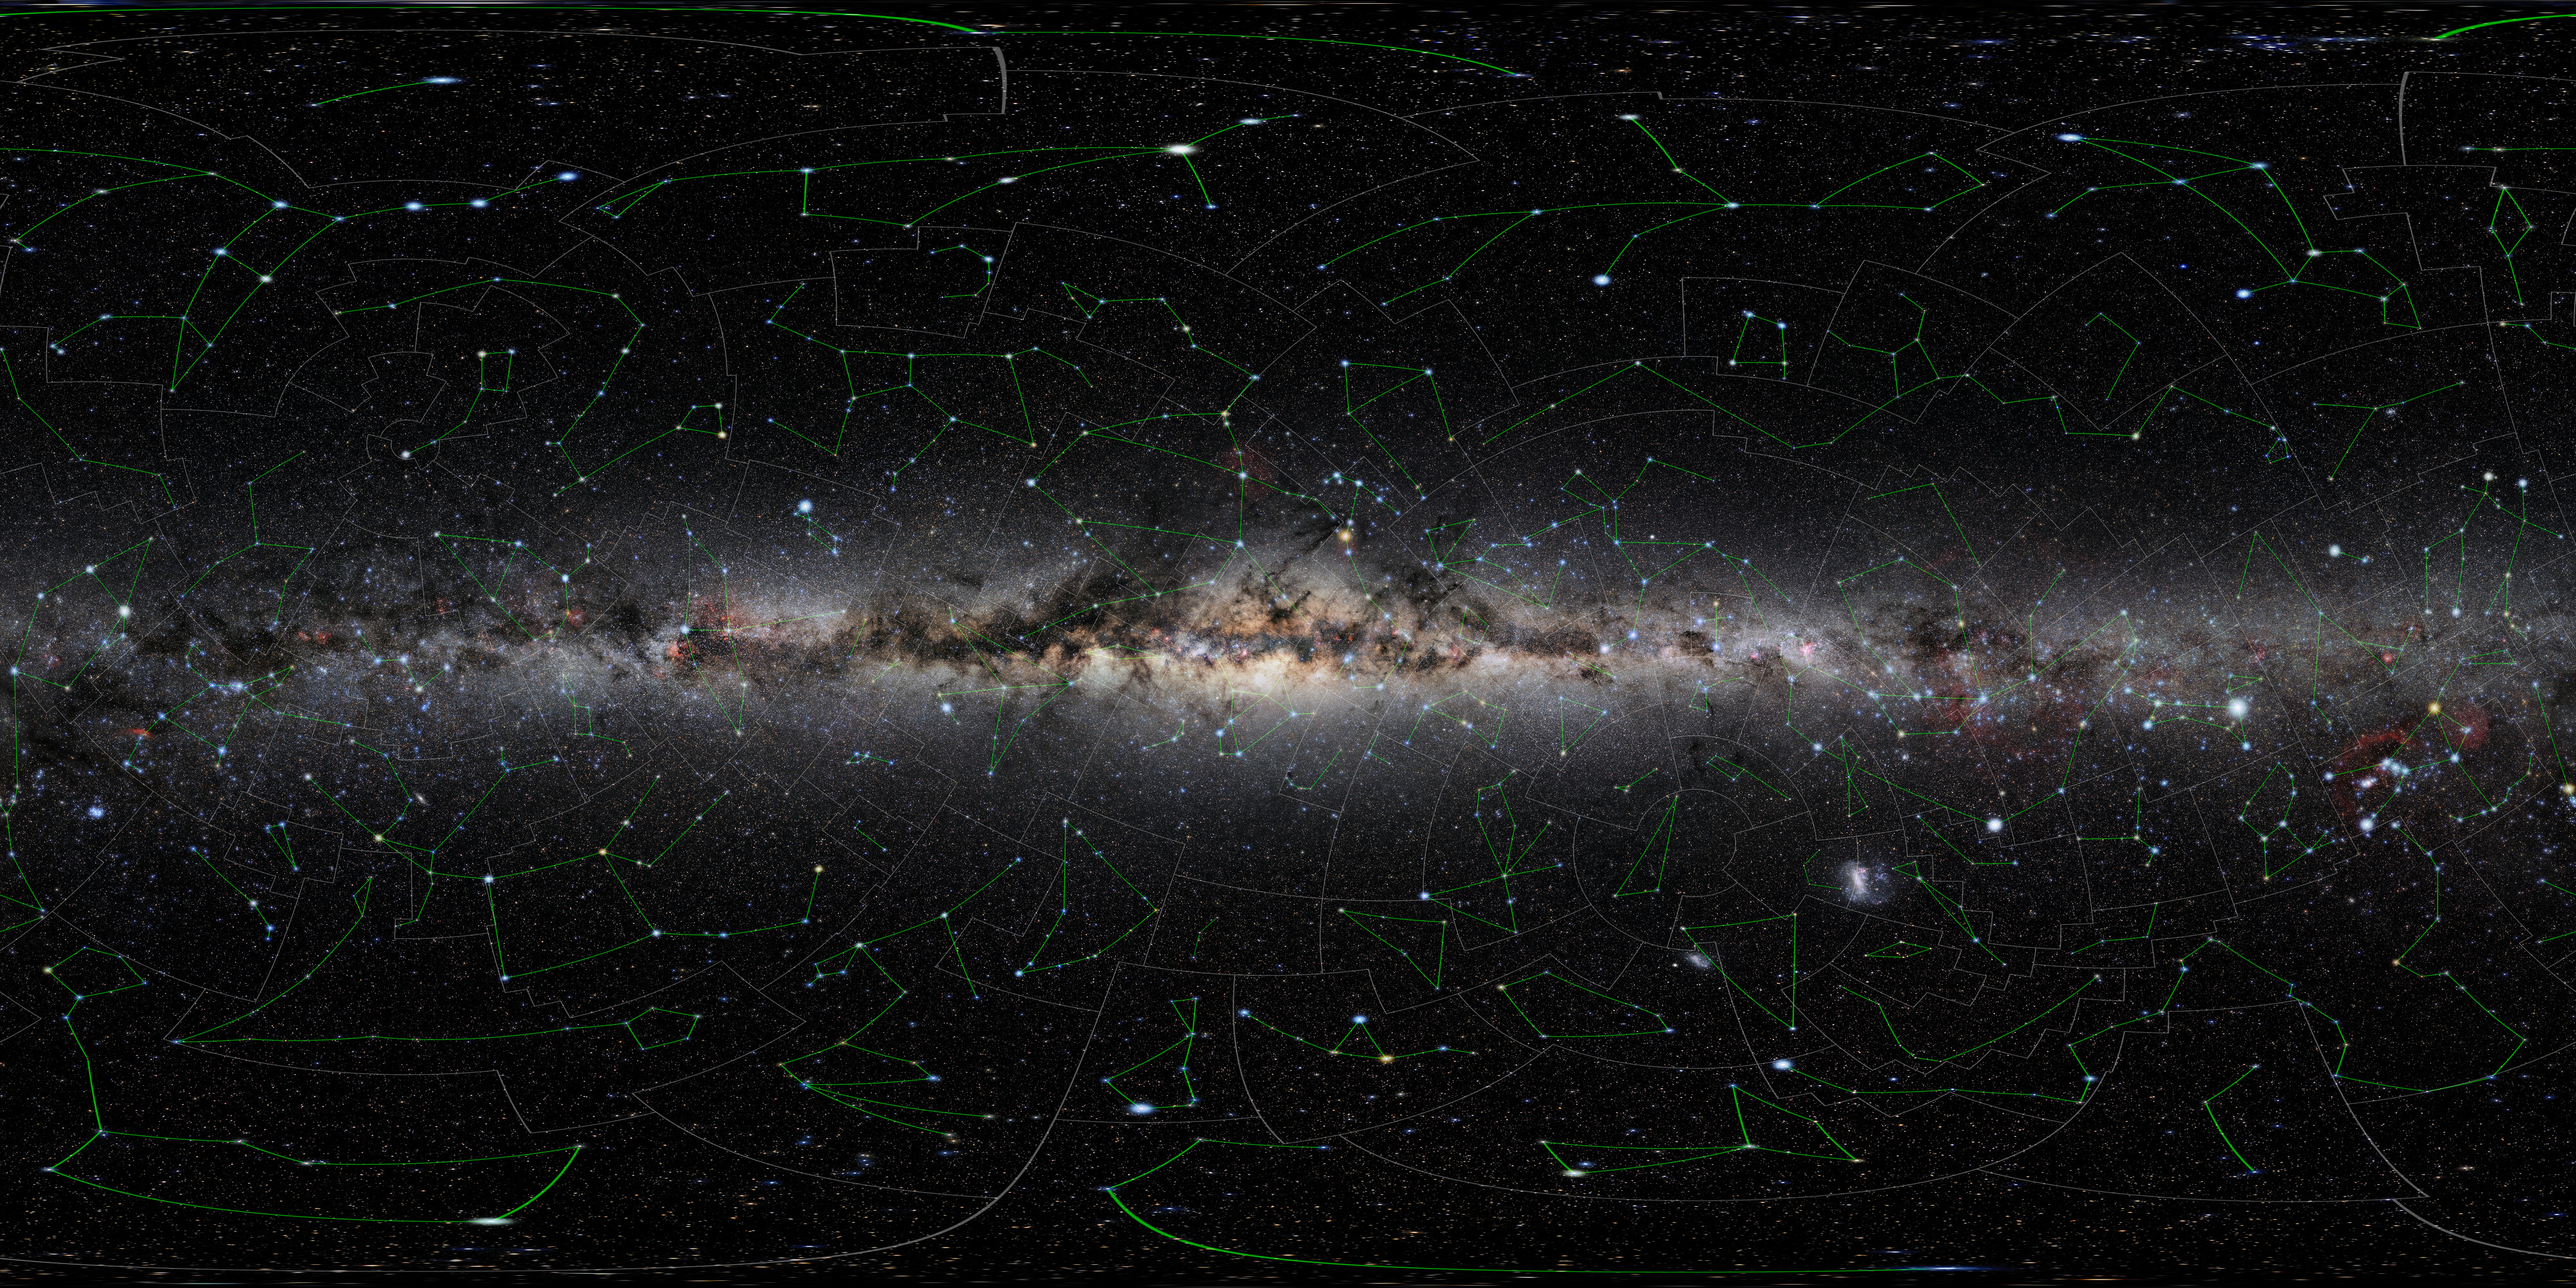

All-sky photo of the night sky (annotated)

This is a medium resolution annotated version of the largest open-source, freely available all-sky photo of the night sky. The colossal sky-scape was compiled using images taken by astrophotographer Eckhard Slawik from the best and darkest locations around the globe: Germany (Waldenburg), Spain (Tenerife, La Palma), Namibia and Chile. A non-annotated high-res version can be found here.

Credit: NOIRLab/NSF/AURA/E. Slawik/M. Zamani